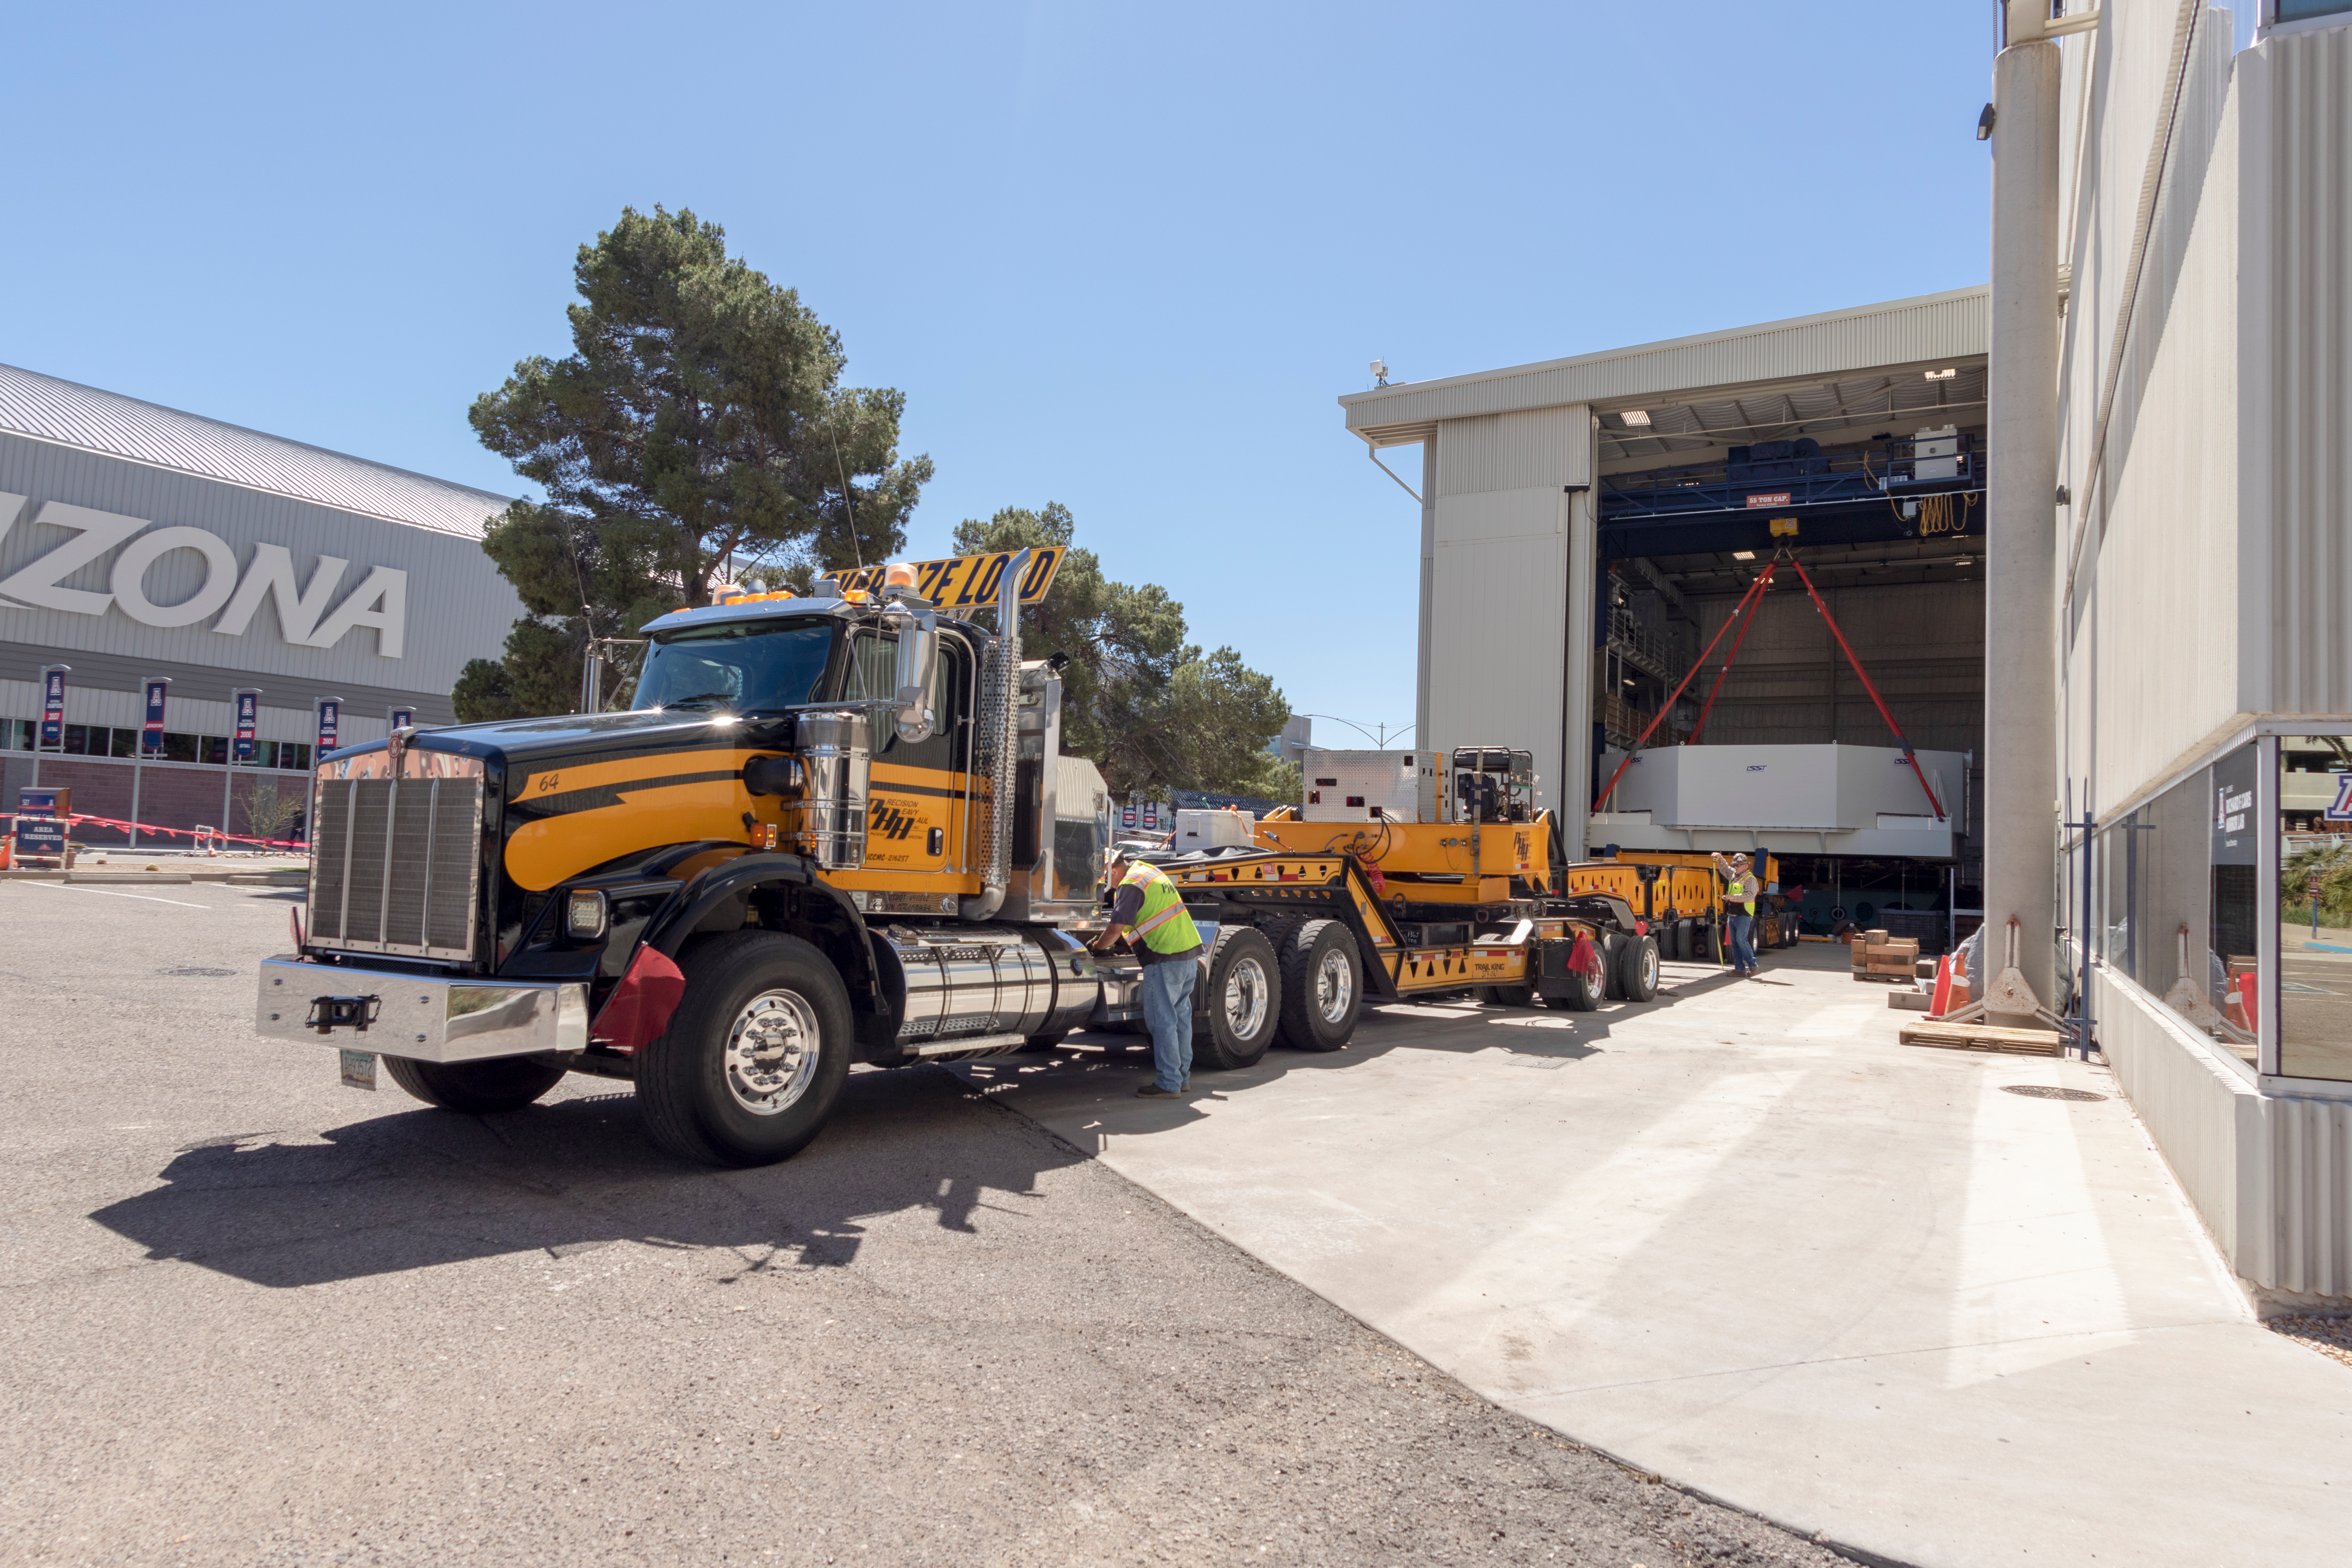

M1M3 Lifted onto Transport Vehicle

The LSST Primary/Tertiary Mirror (M1M3) was lifted by crane onto a Precision Heavy Haul, Inc. transport vehicle on March 14.

Credit: Rubin Observatory/NSF/AURA